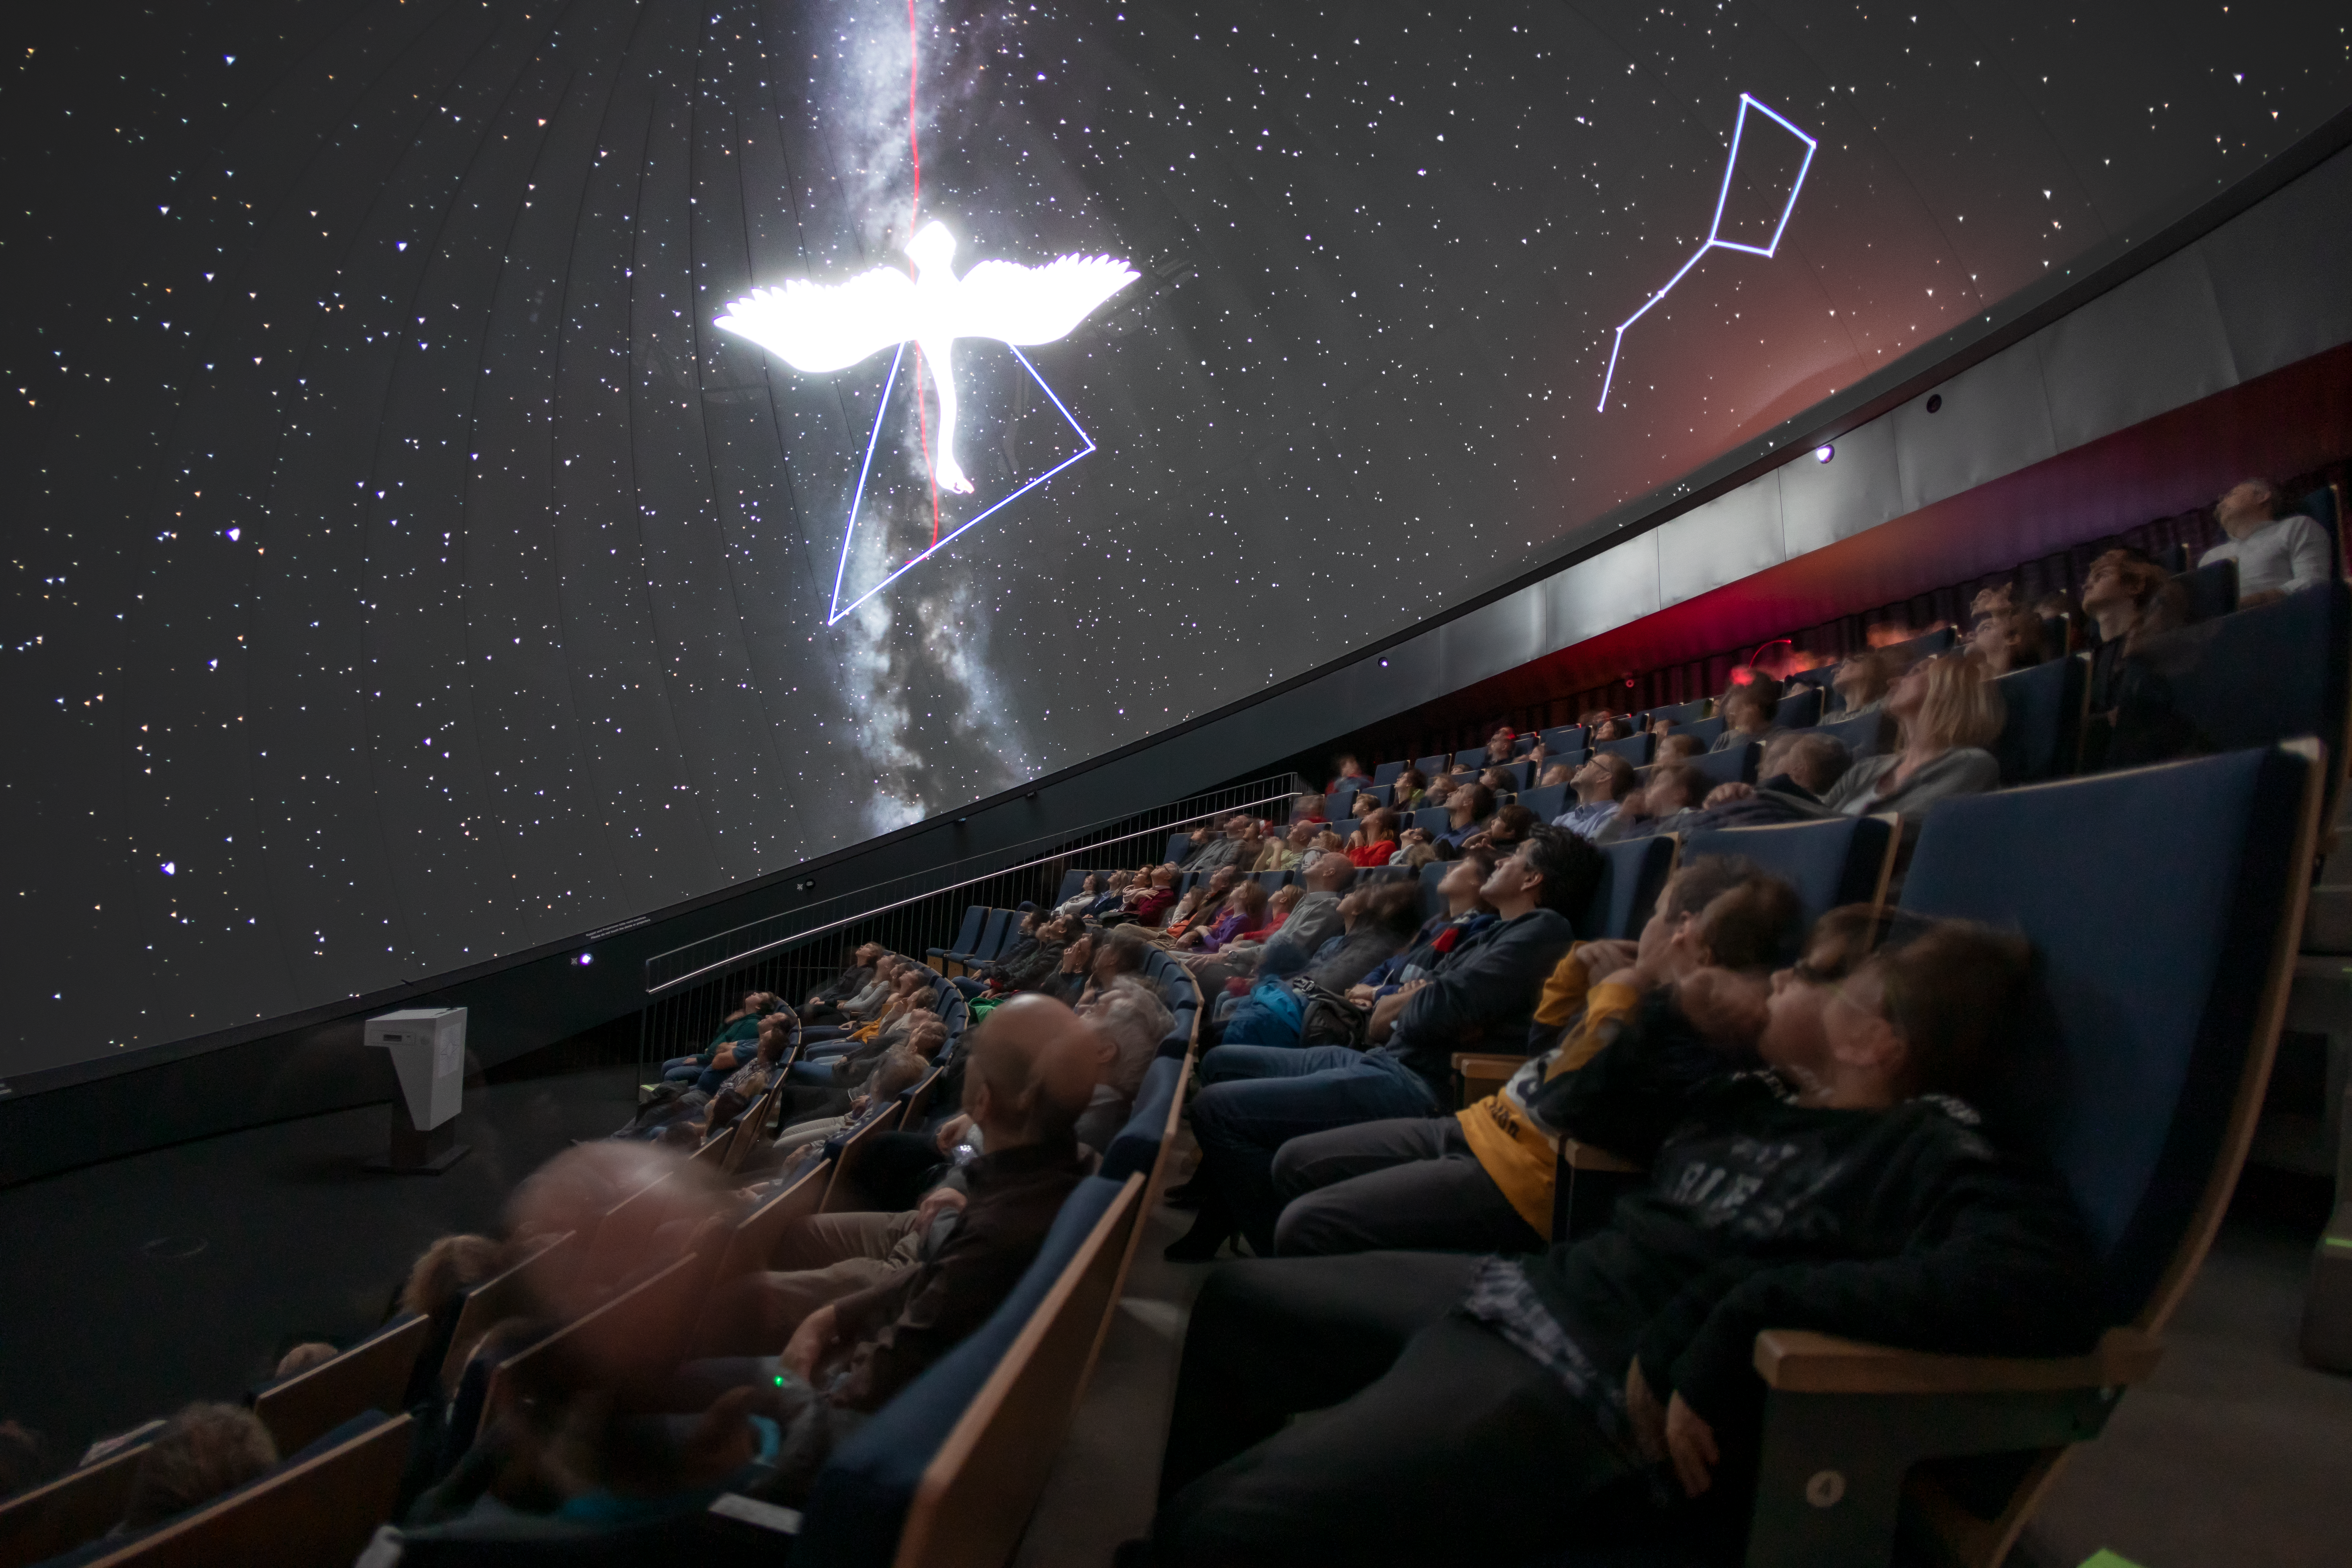

Swan at the planetarium

In this image visitors to the ESO Supernova Planetarium & Visitor Centre are learning about the constellations, including Cygnus (The Swan), which can be seen in the centre of the image.

Credit: M. Zamani/ESO